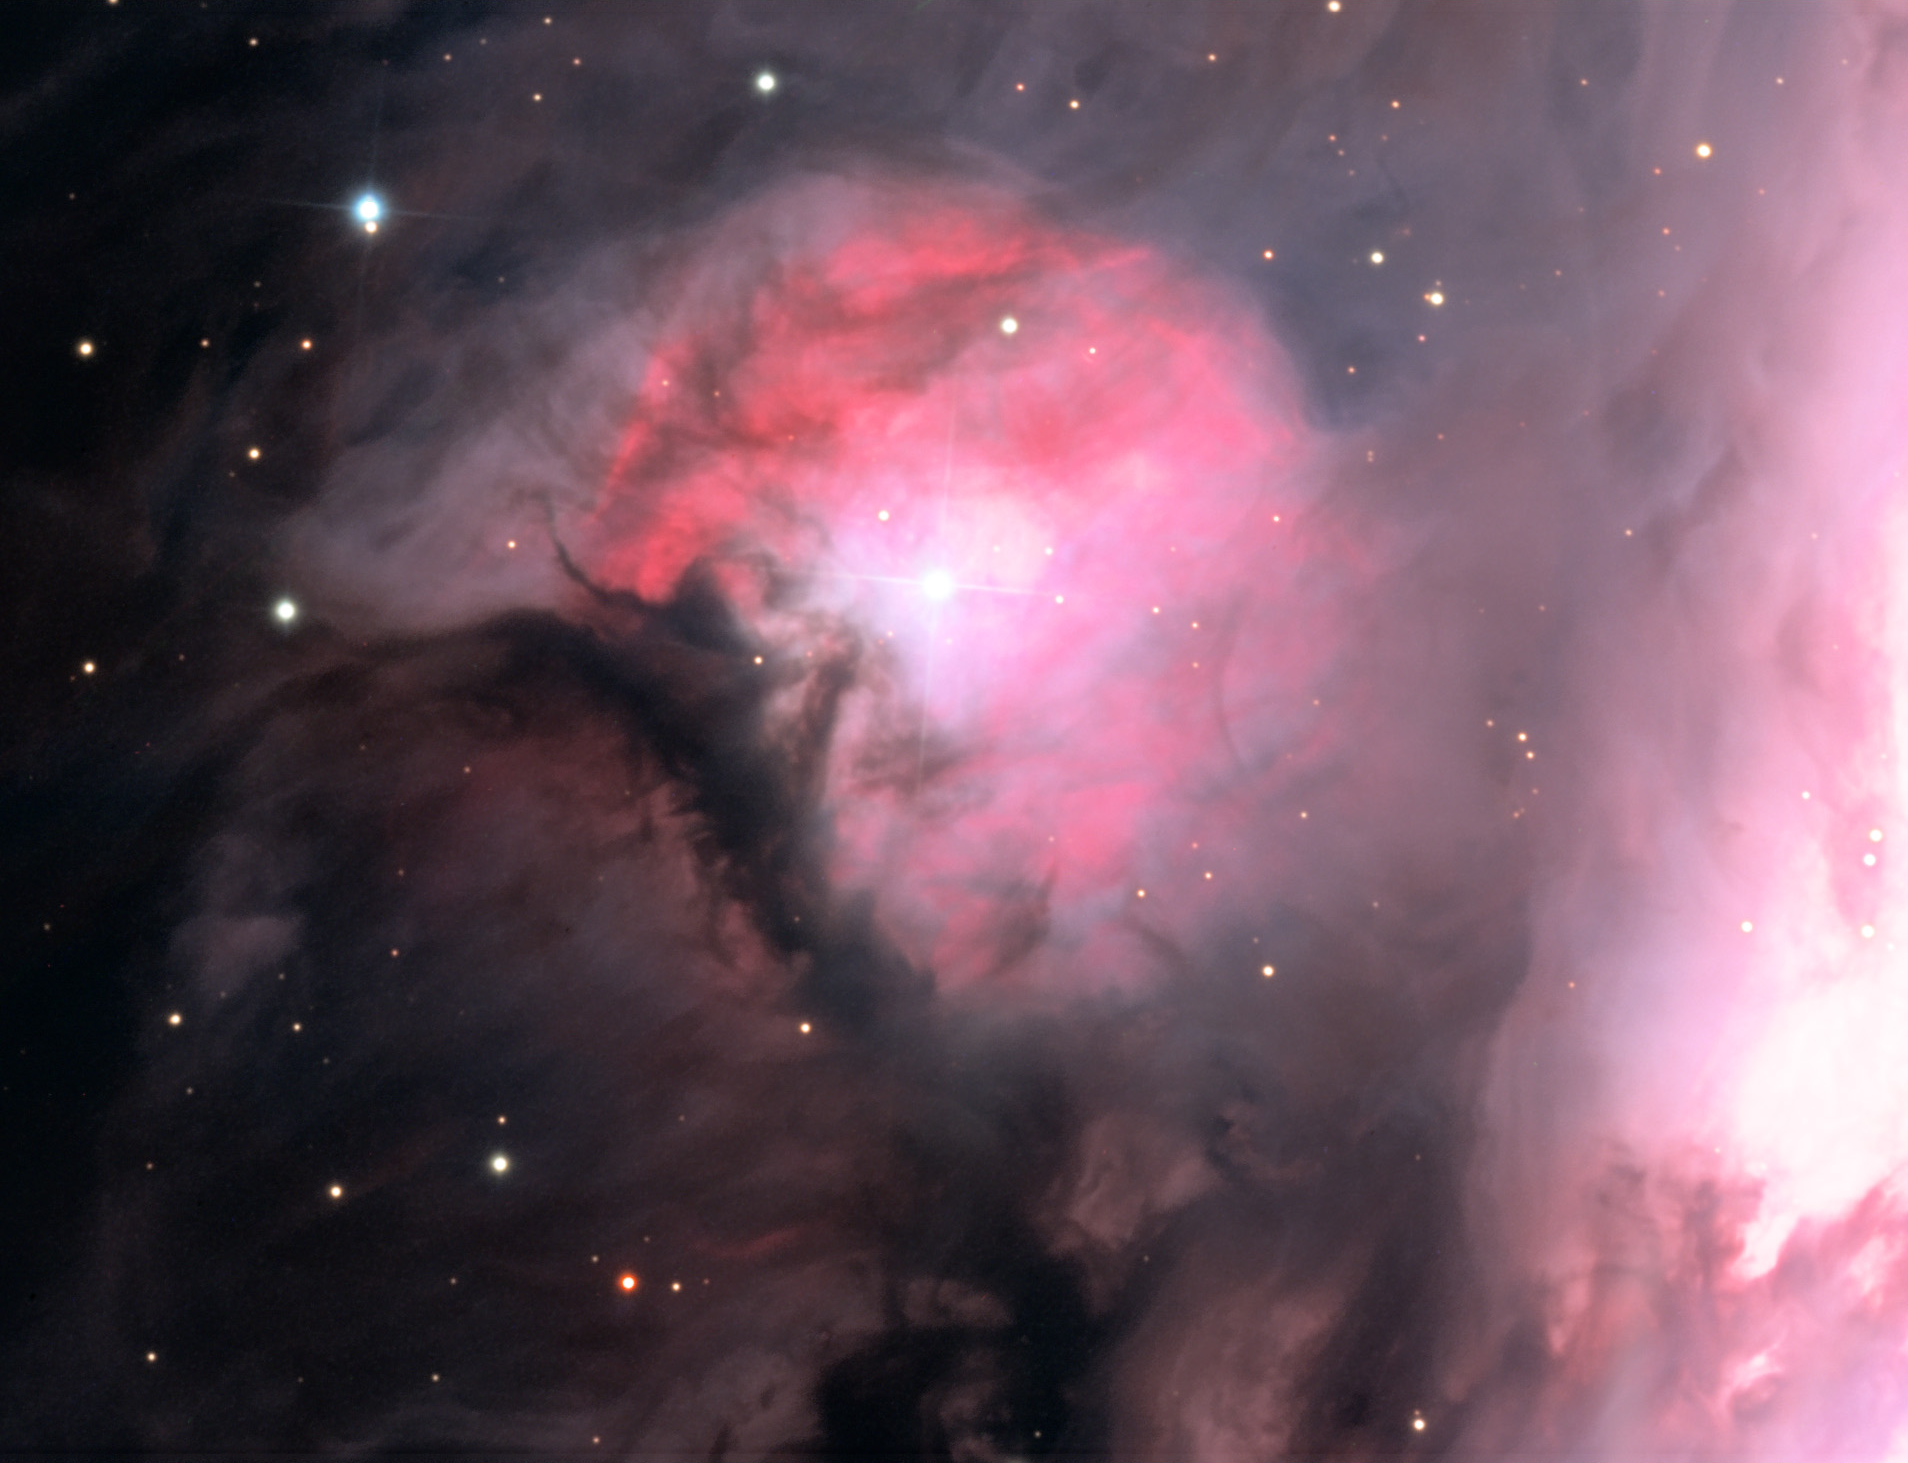

M43: Part of Orion Nebula

M43 is part of the much larger Orion Nebula complex. Here we see an extremely bright OB star that is creating a matter bound Stromgren sphere. This means that the star is ionizing the gas that is near it, making a sphere of glowing (pink) hydrogen gas. The size of this sphere is determined by the density of gas/dust that surrounds the star. Another good example of this process can be found in IC 1274. M43 and the Orion Nebula are around 1500 light years away. Many new stars will be formed from these clouds of gas.

This image was taken as part of Advanced Observing Program (AOP) program at Kitt Peak Visitor Center during 2014.

Credit: KPNO/NOIRLab/NSF/AURA/Pat and Chris Lee/Adam Block